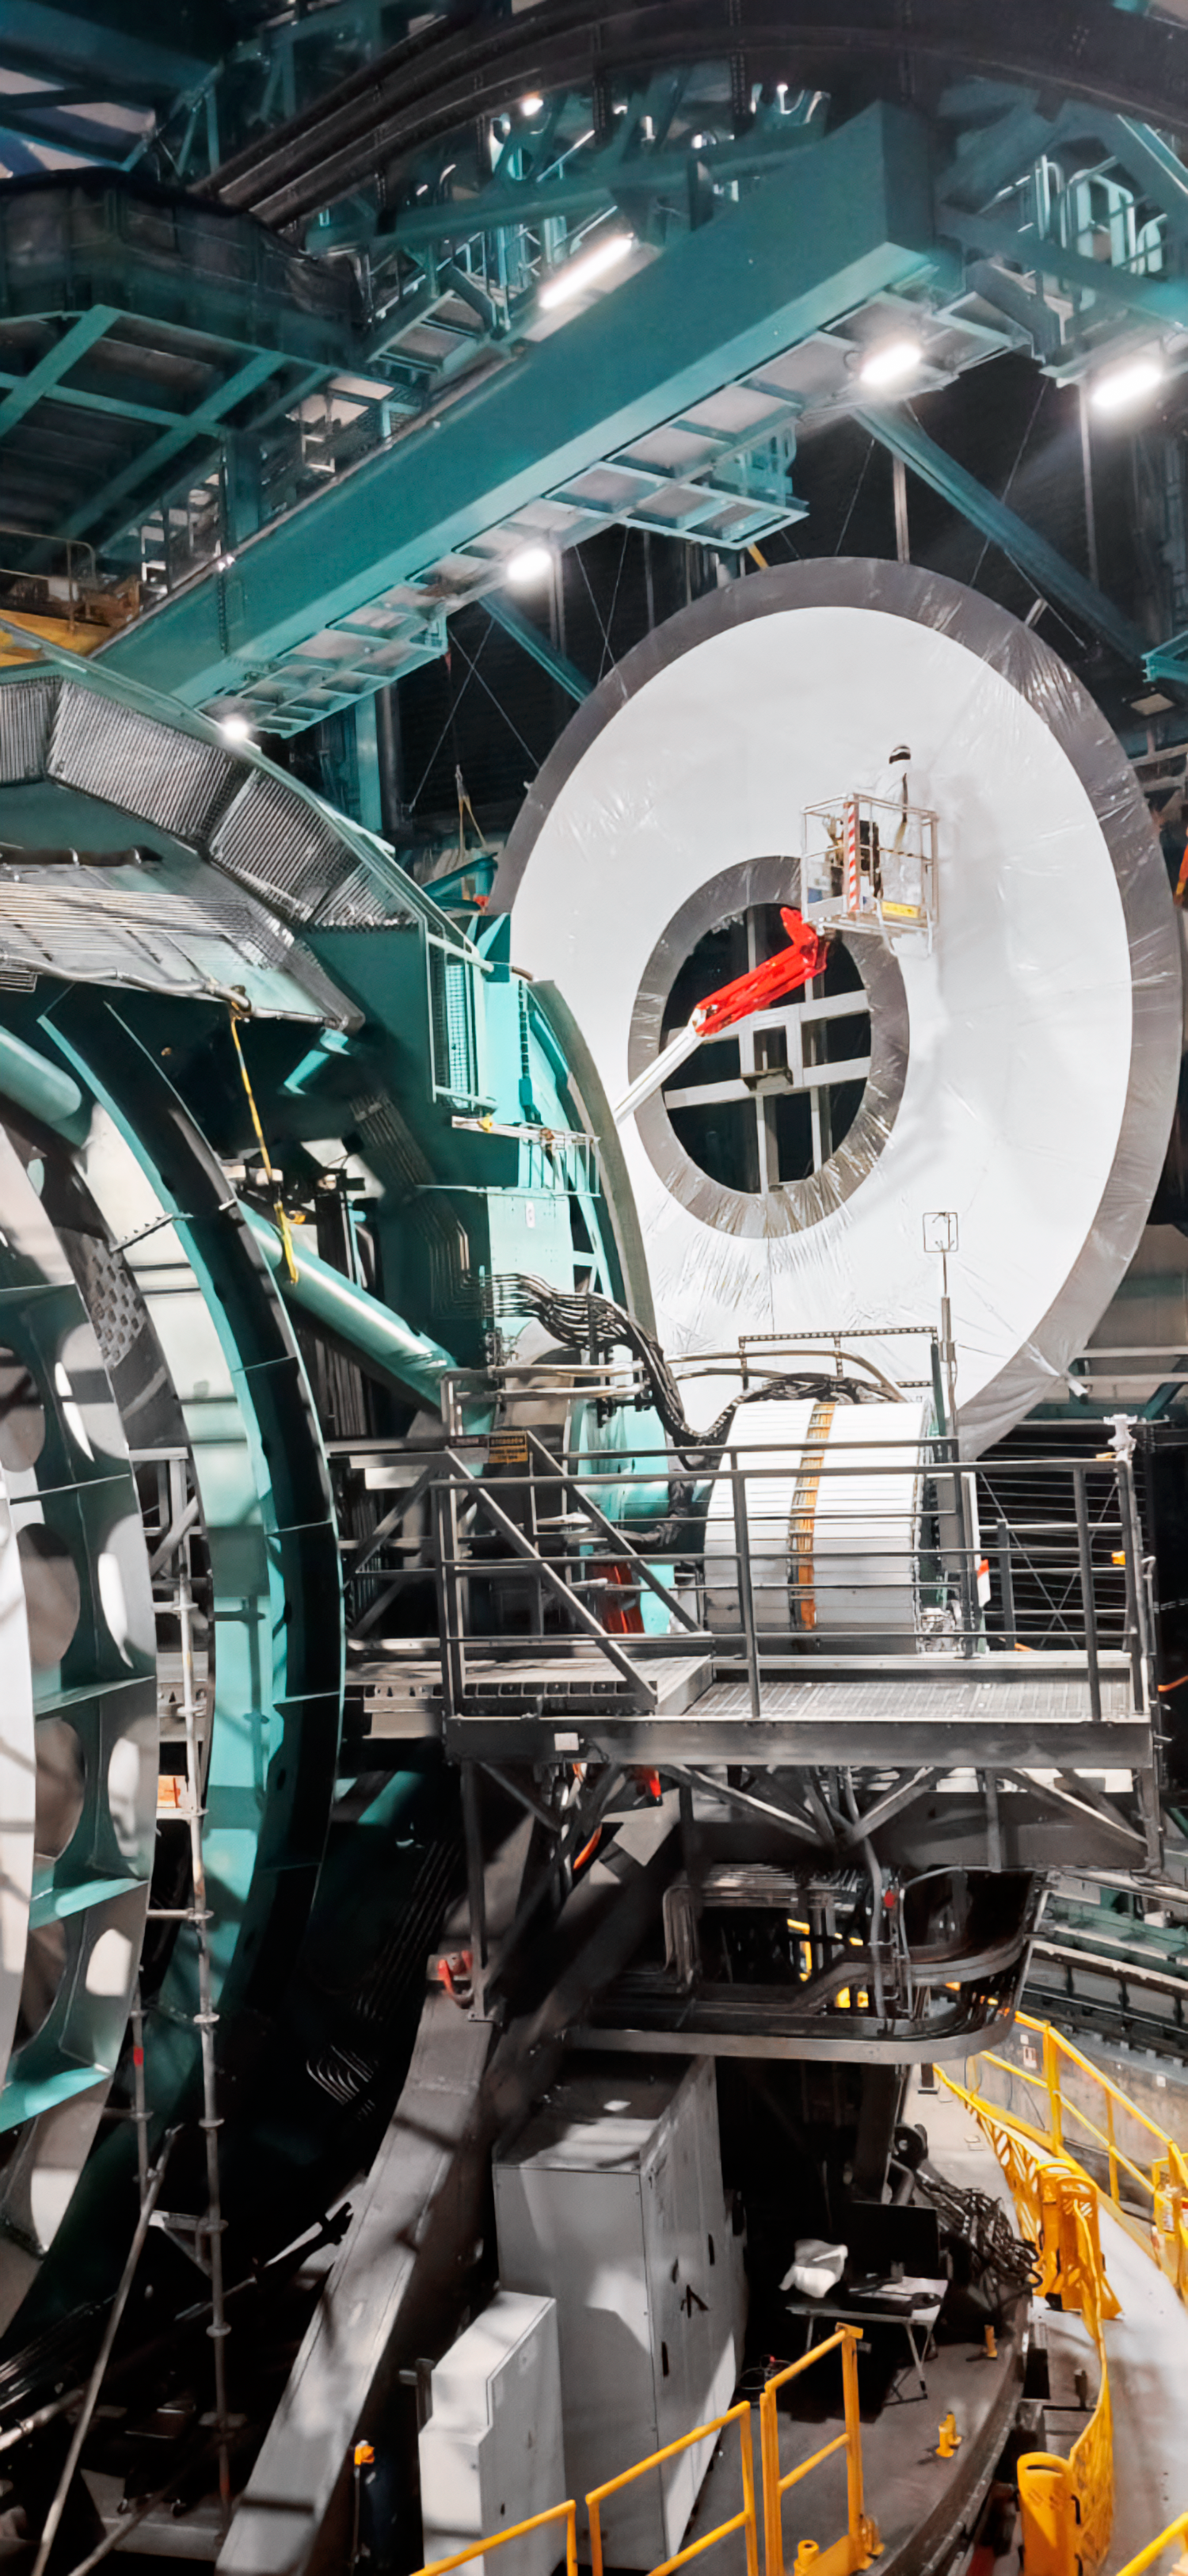

Rubin Calibration Screen Installation

The summit team completed Installation of Rubin's in-dome calibration screen in January 2025. Each panel was carefully lifted into place using special winches and soft cloth slings.

Credit: RubinObs/NOIRLab/SLAC/DOE/NSF/AURA/H. Herrera